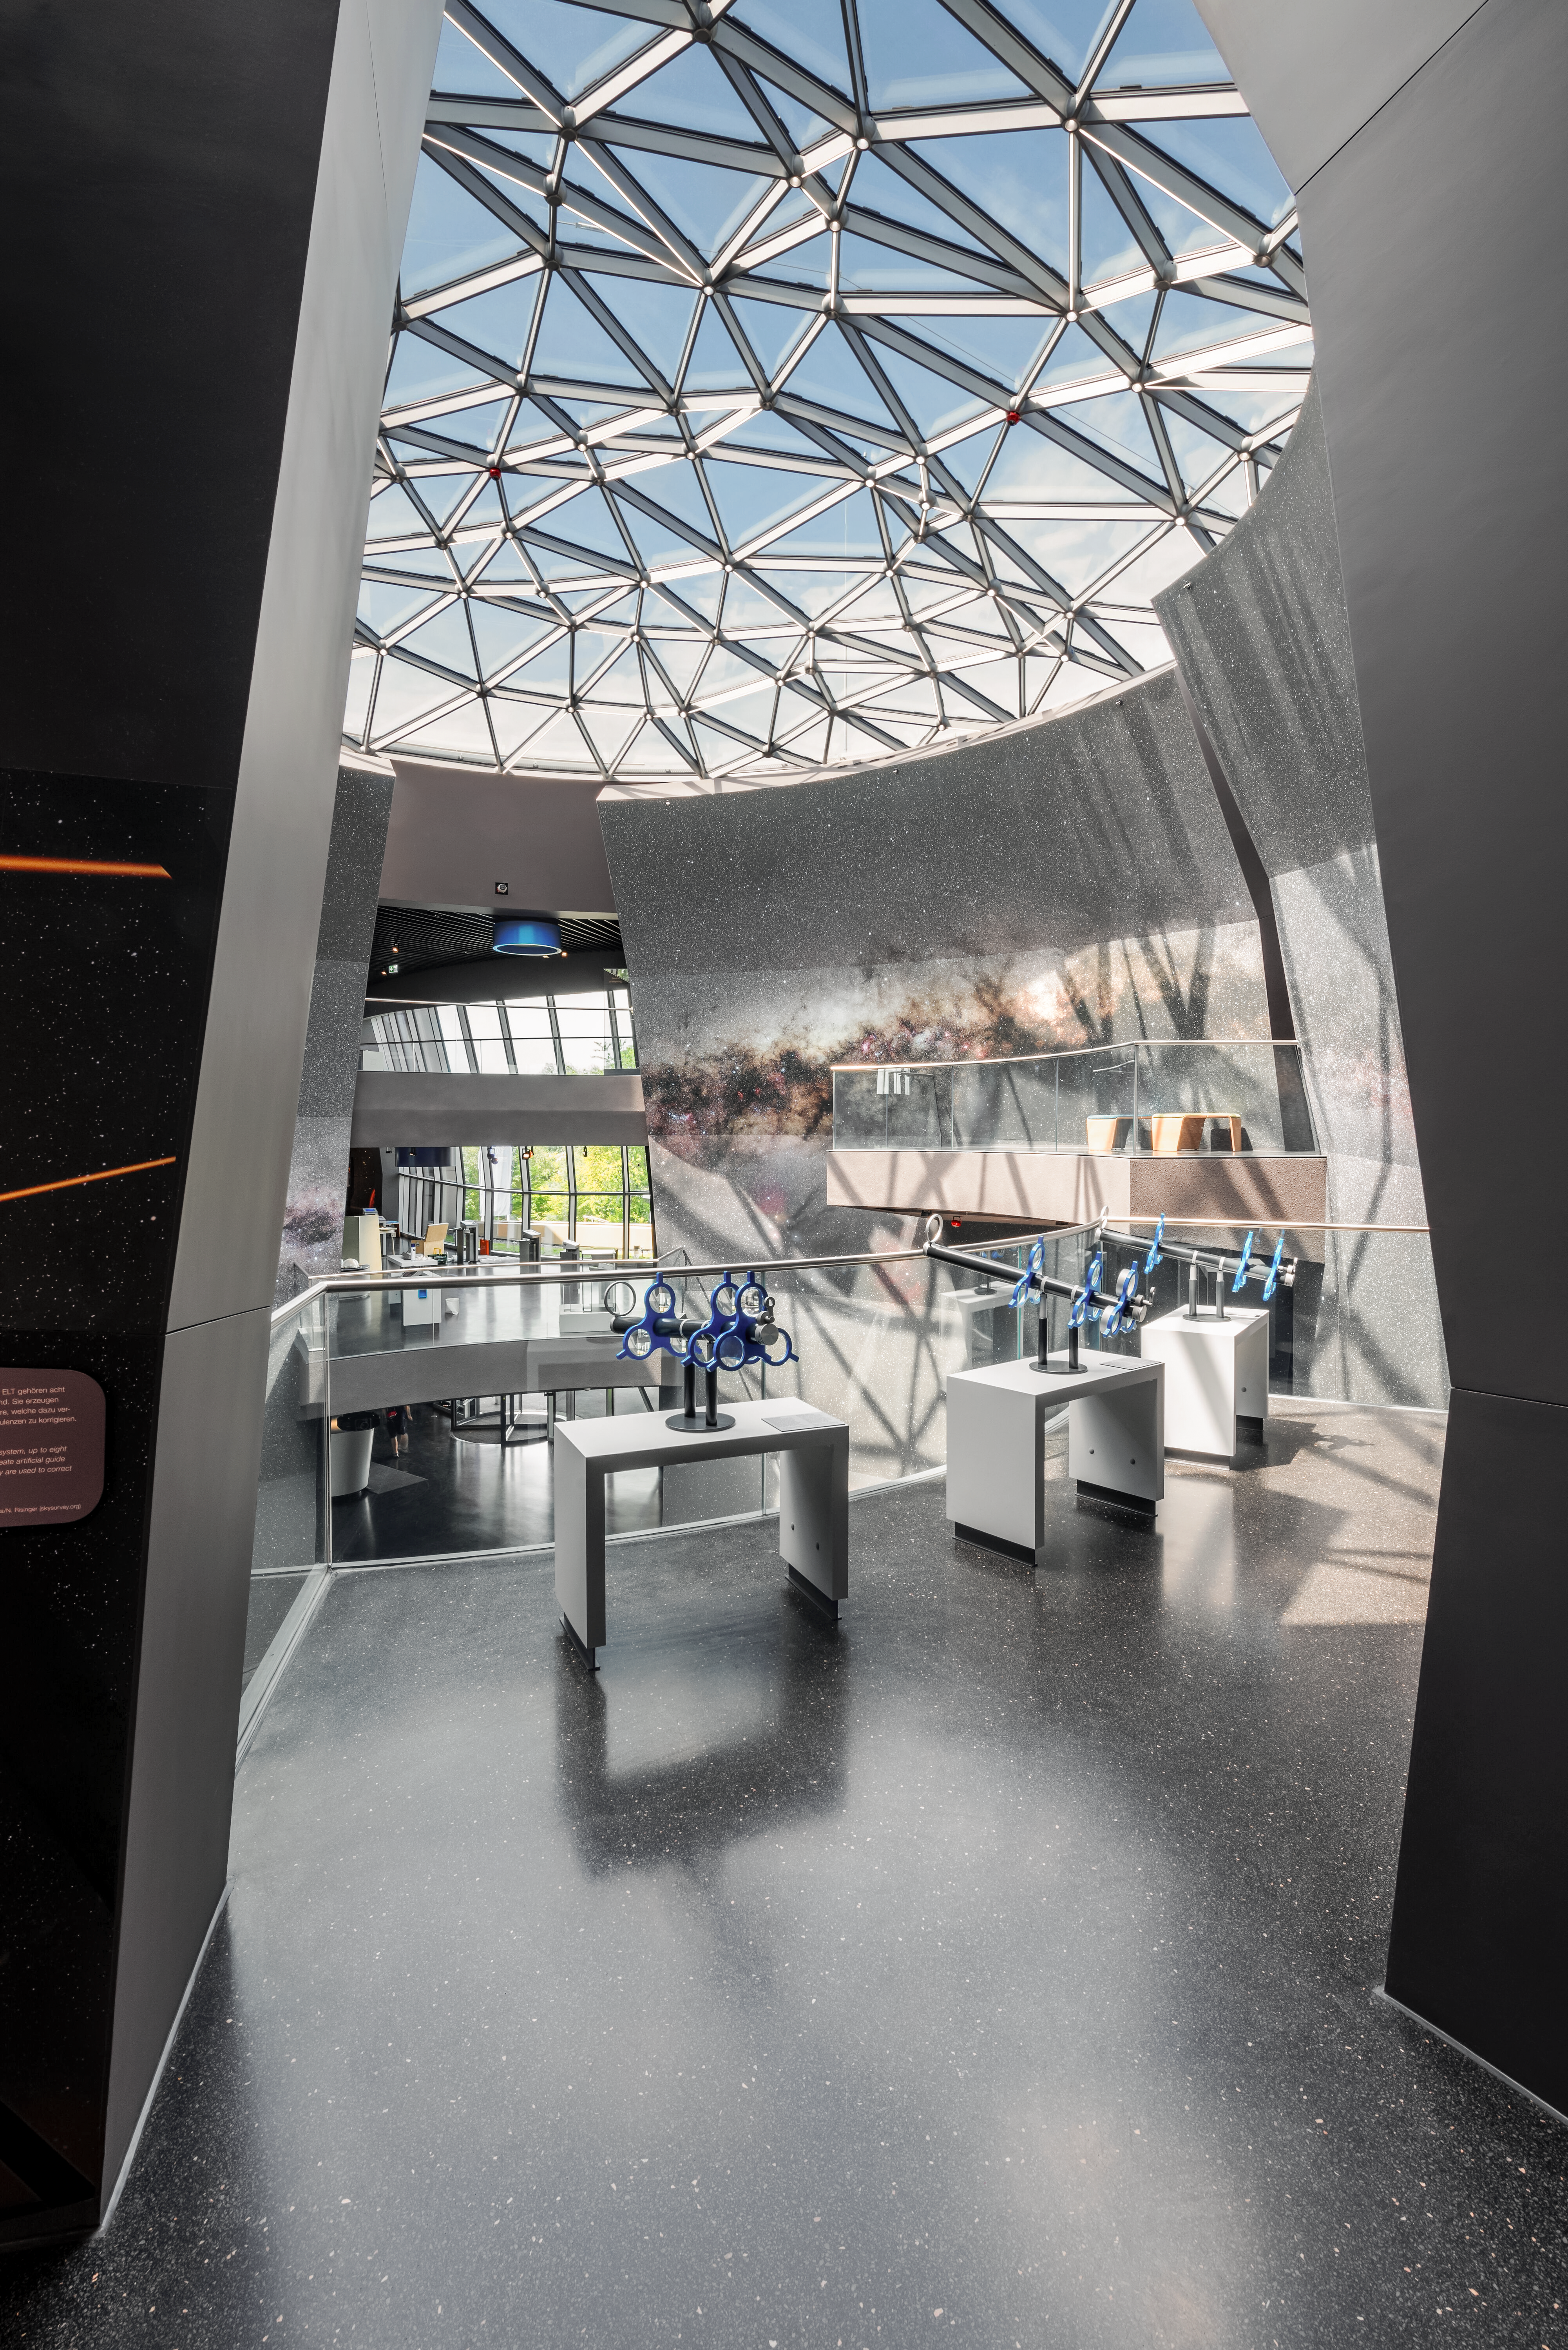

Peering into the Void

A view into 'The Void', the large sphere-shaped atrium inside ESO Supernova. In the foreground are three stations that allow visitors to arrange lenses in order to 'build' their own Keplerian and Gallilean telescopes. These telescopes can then be used to look out into The Void, especially images of the night sky printed on the curving walls.

Credit: Brillux, Sven Rahm Fotografie